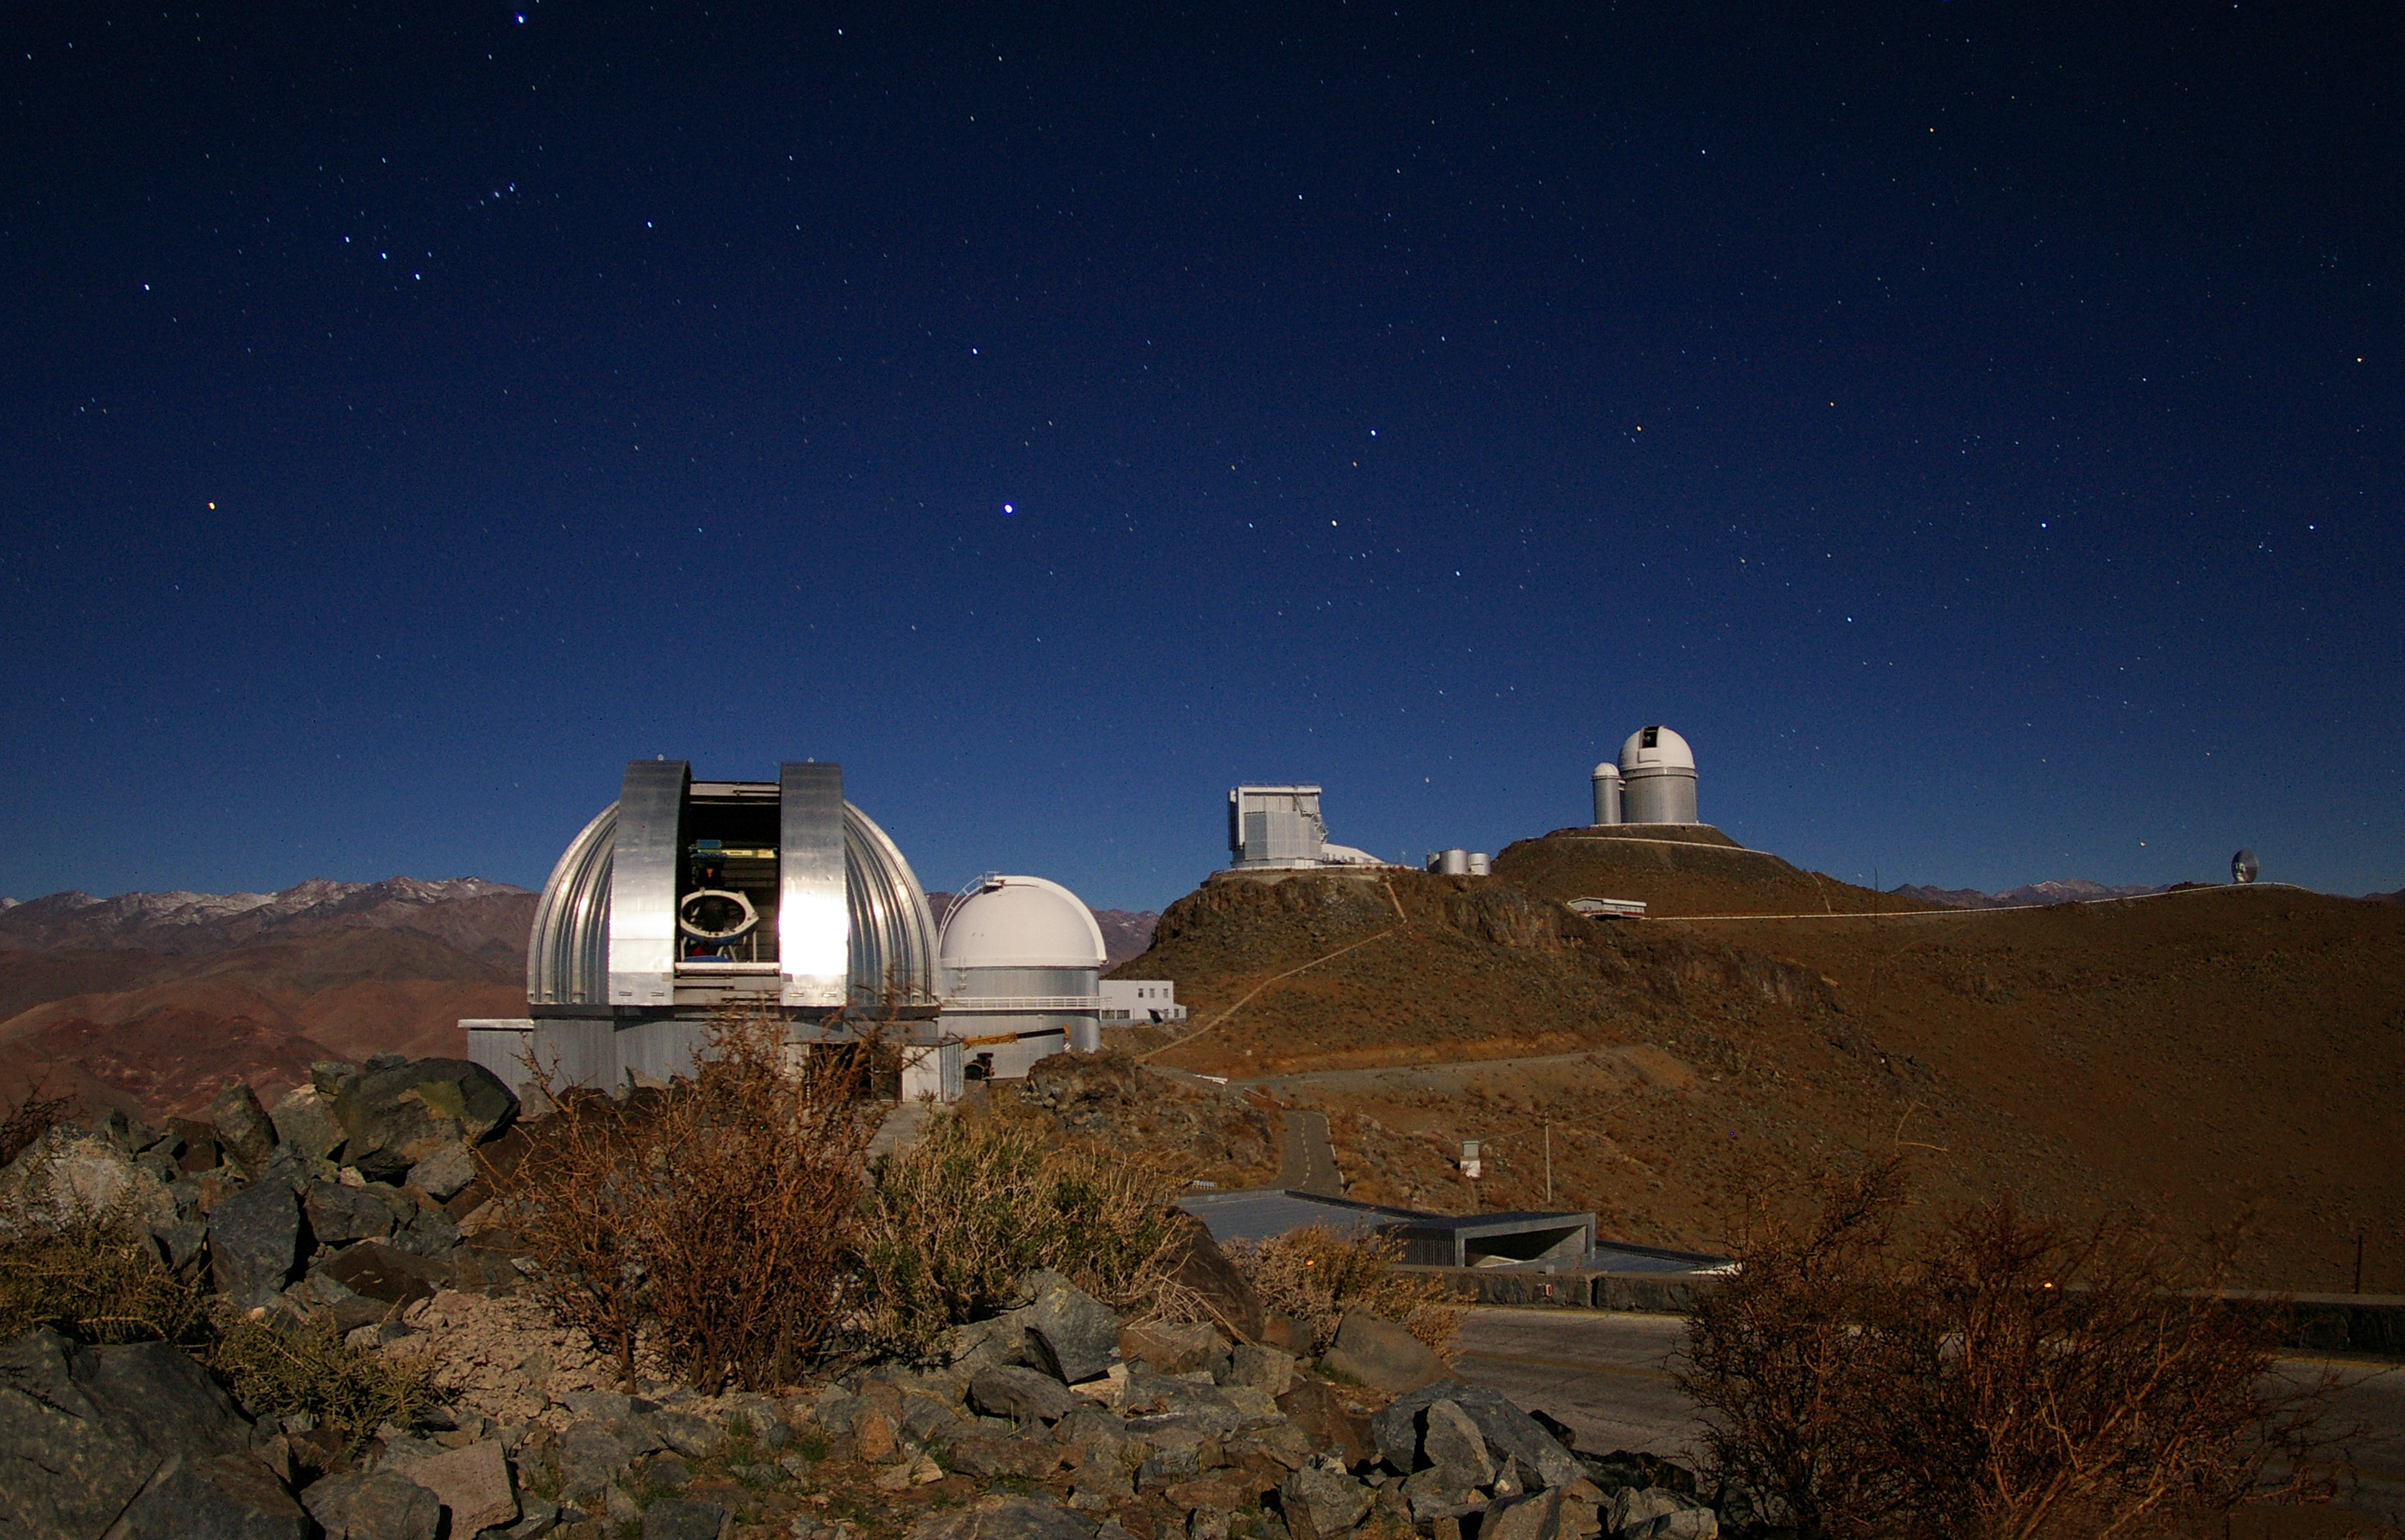

La Silla Observatory

Image of La Silla observatory in Chile, taken by Malte Tewes, an astronomer from the École Polytechnique Fédérale de Lausanne in Switzerland. The MPG/ESO 2.2-metre telescope is seen in the foreground.

Credit: ESO/M. Tewes